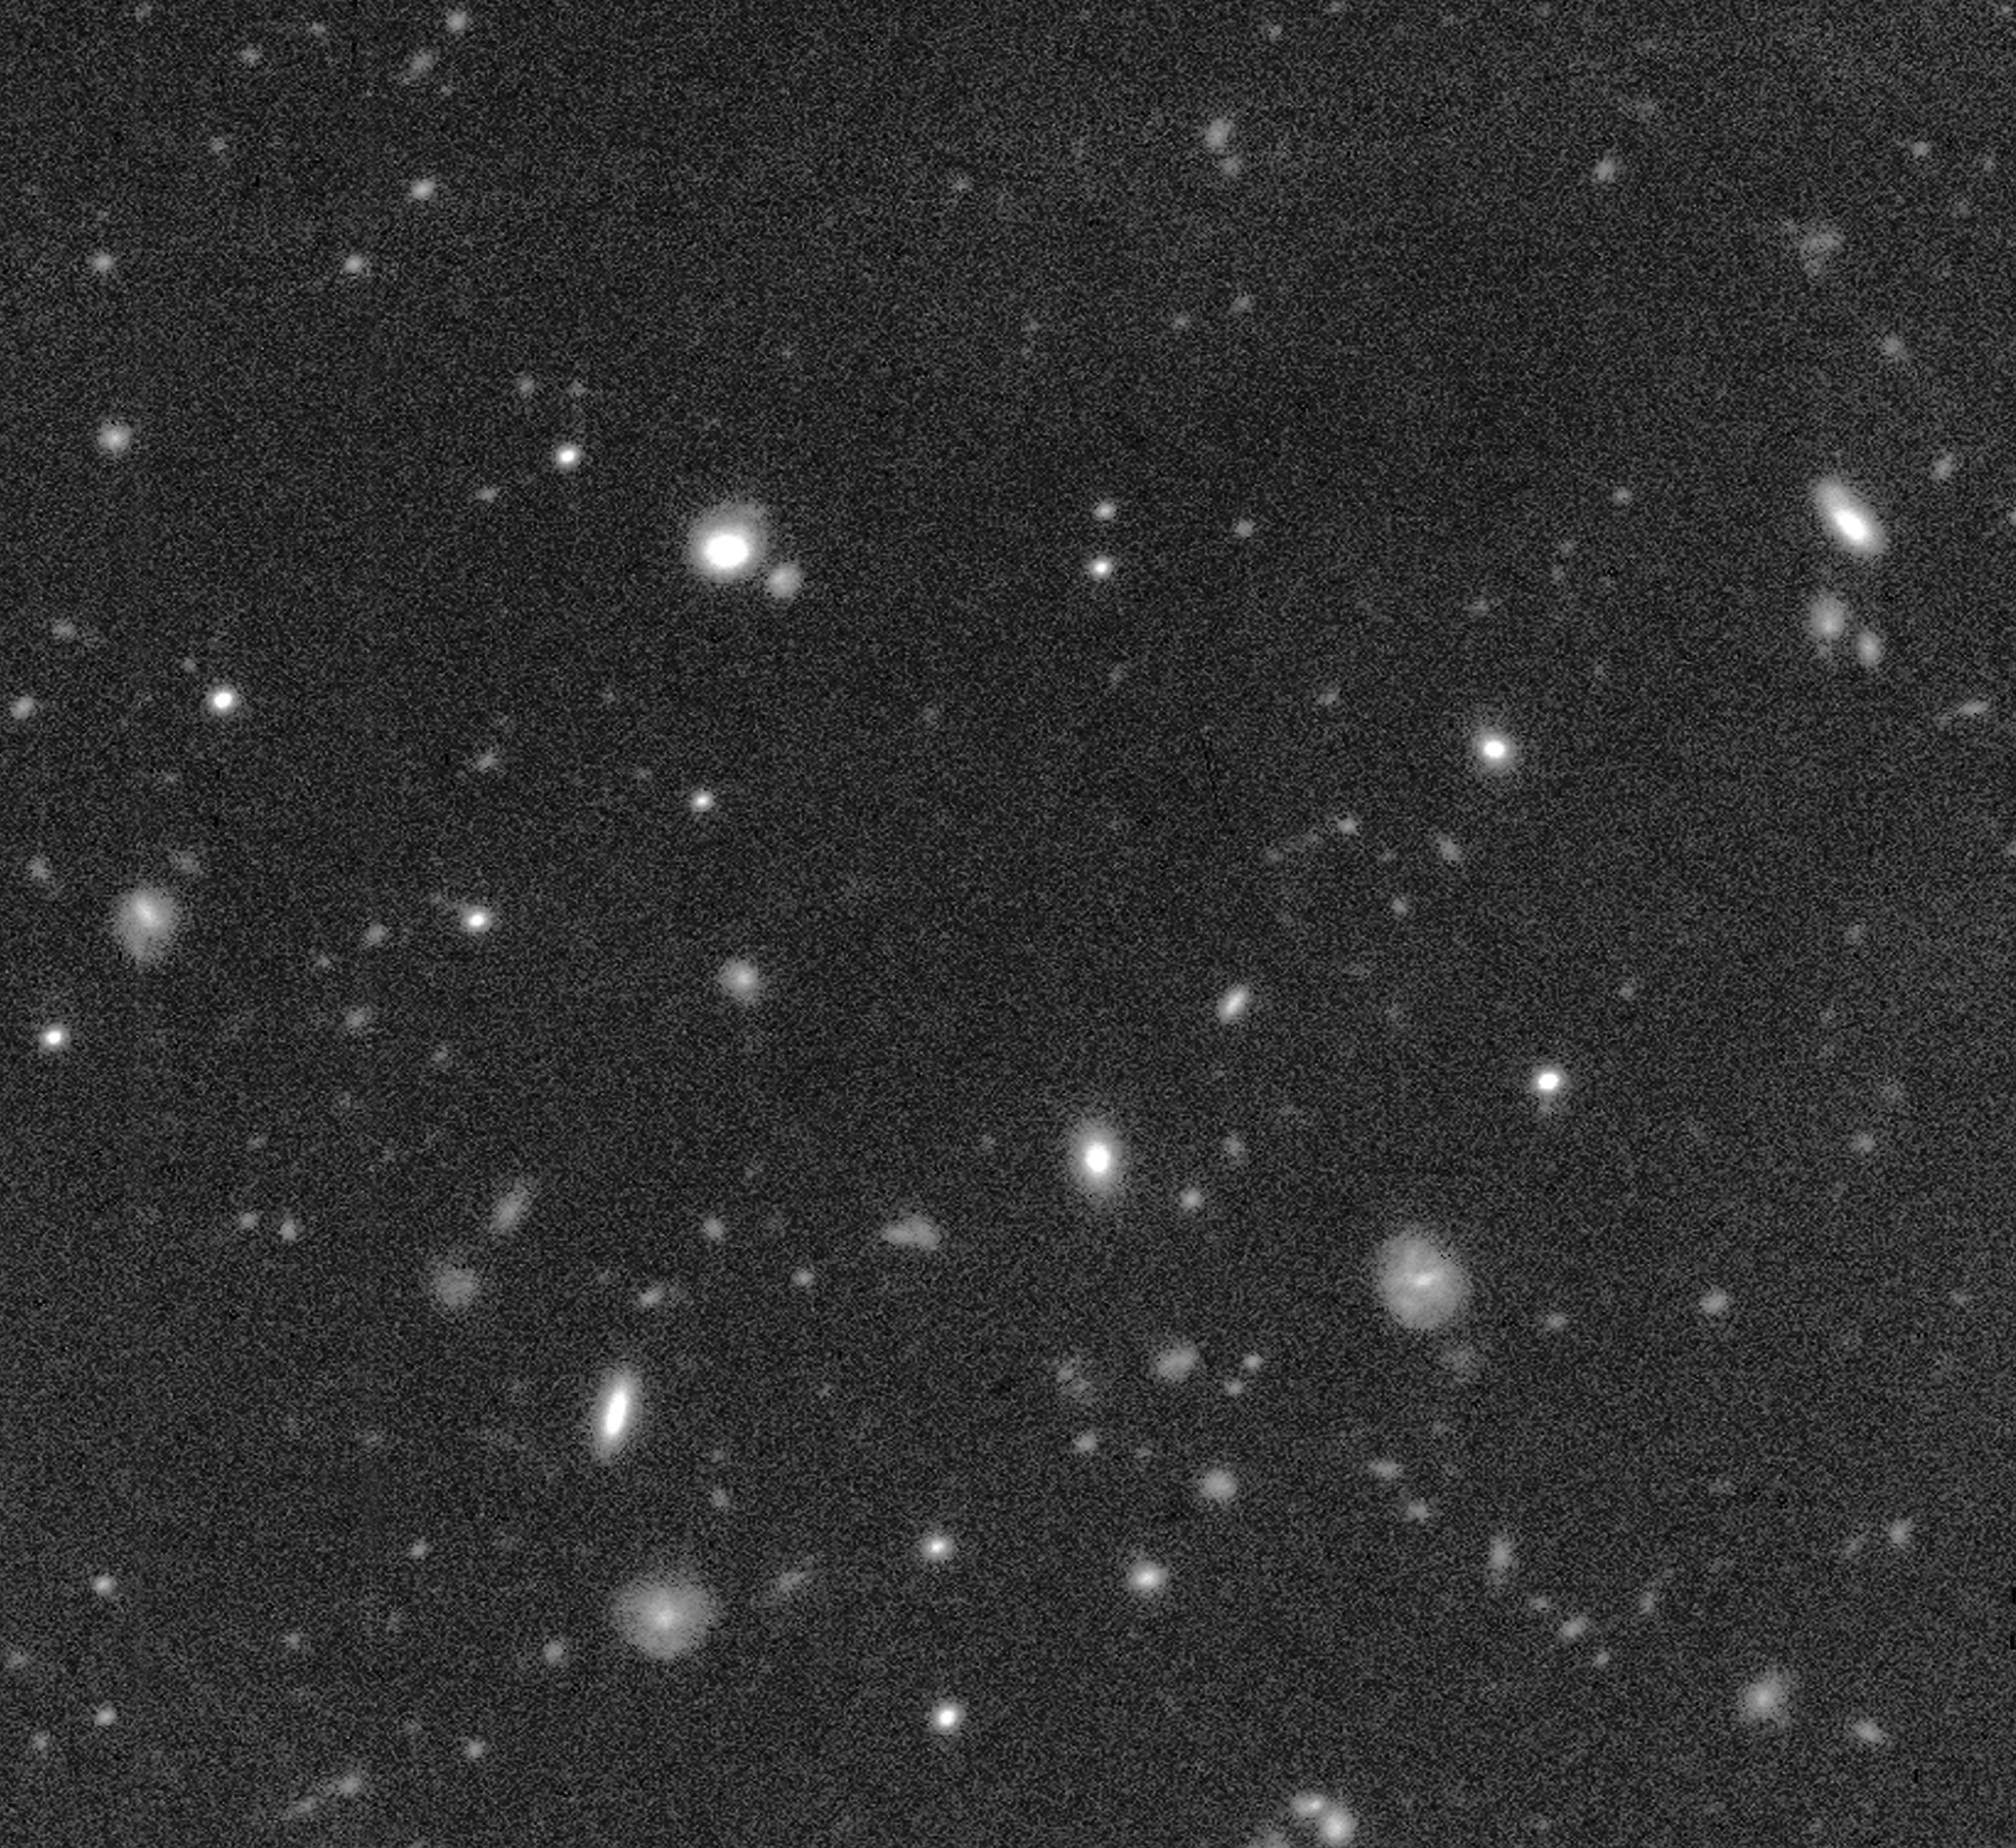

First VLT excursion into deep space

This photo is a reproduction of a combination of five 15-minute exposures with the VLT Test Camera. They were obtained through a red filtre on June 5, 1998, during a spare period when no technical tests were scheduled. They cover a part of the Hubble Deep Field - South (about 1.3 x 1.3 arcmin, or about 1/400th of the area of the Full Moon). It is the VLT's first real look into deep space and represents a most promising demonstration of the VLT's future possibilities.

Credit: ESO